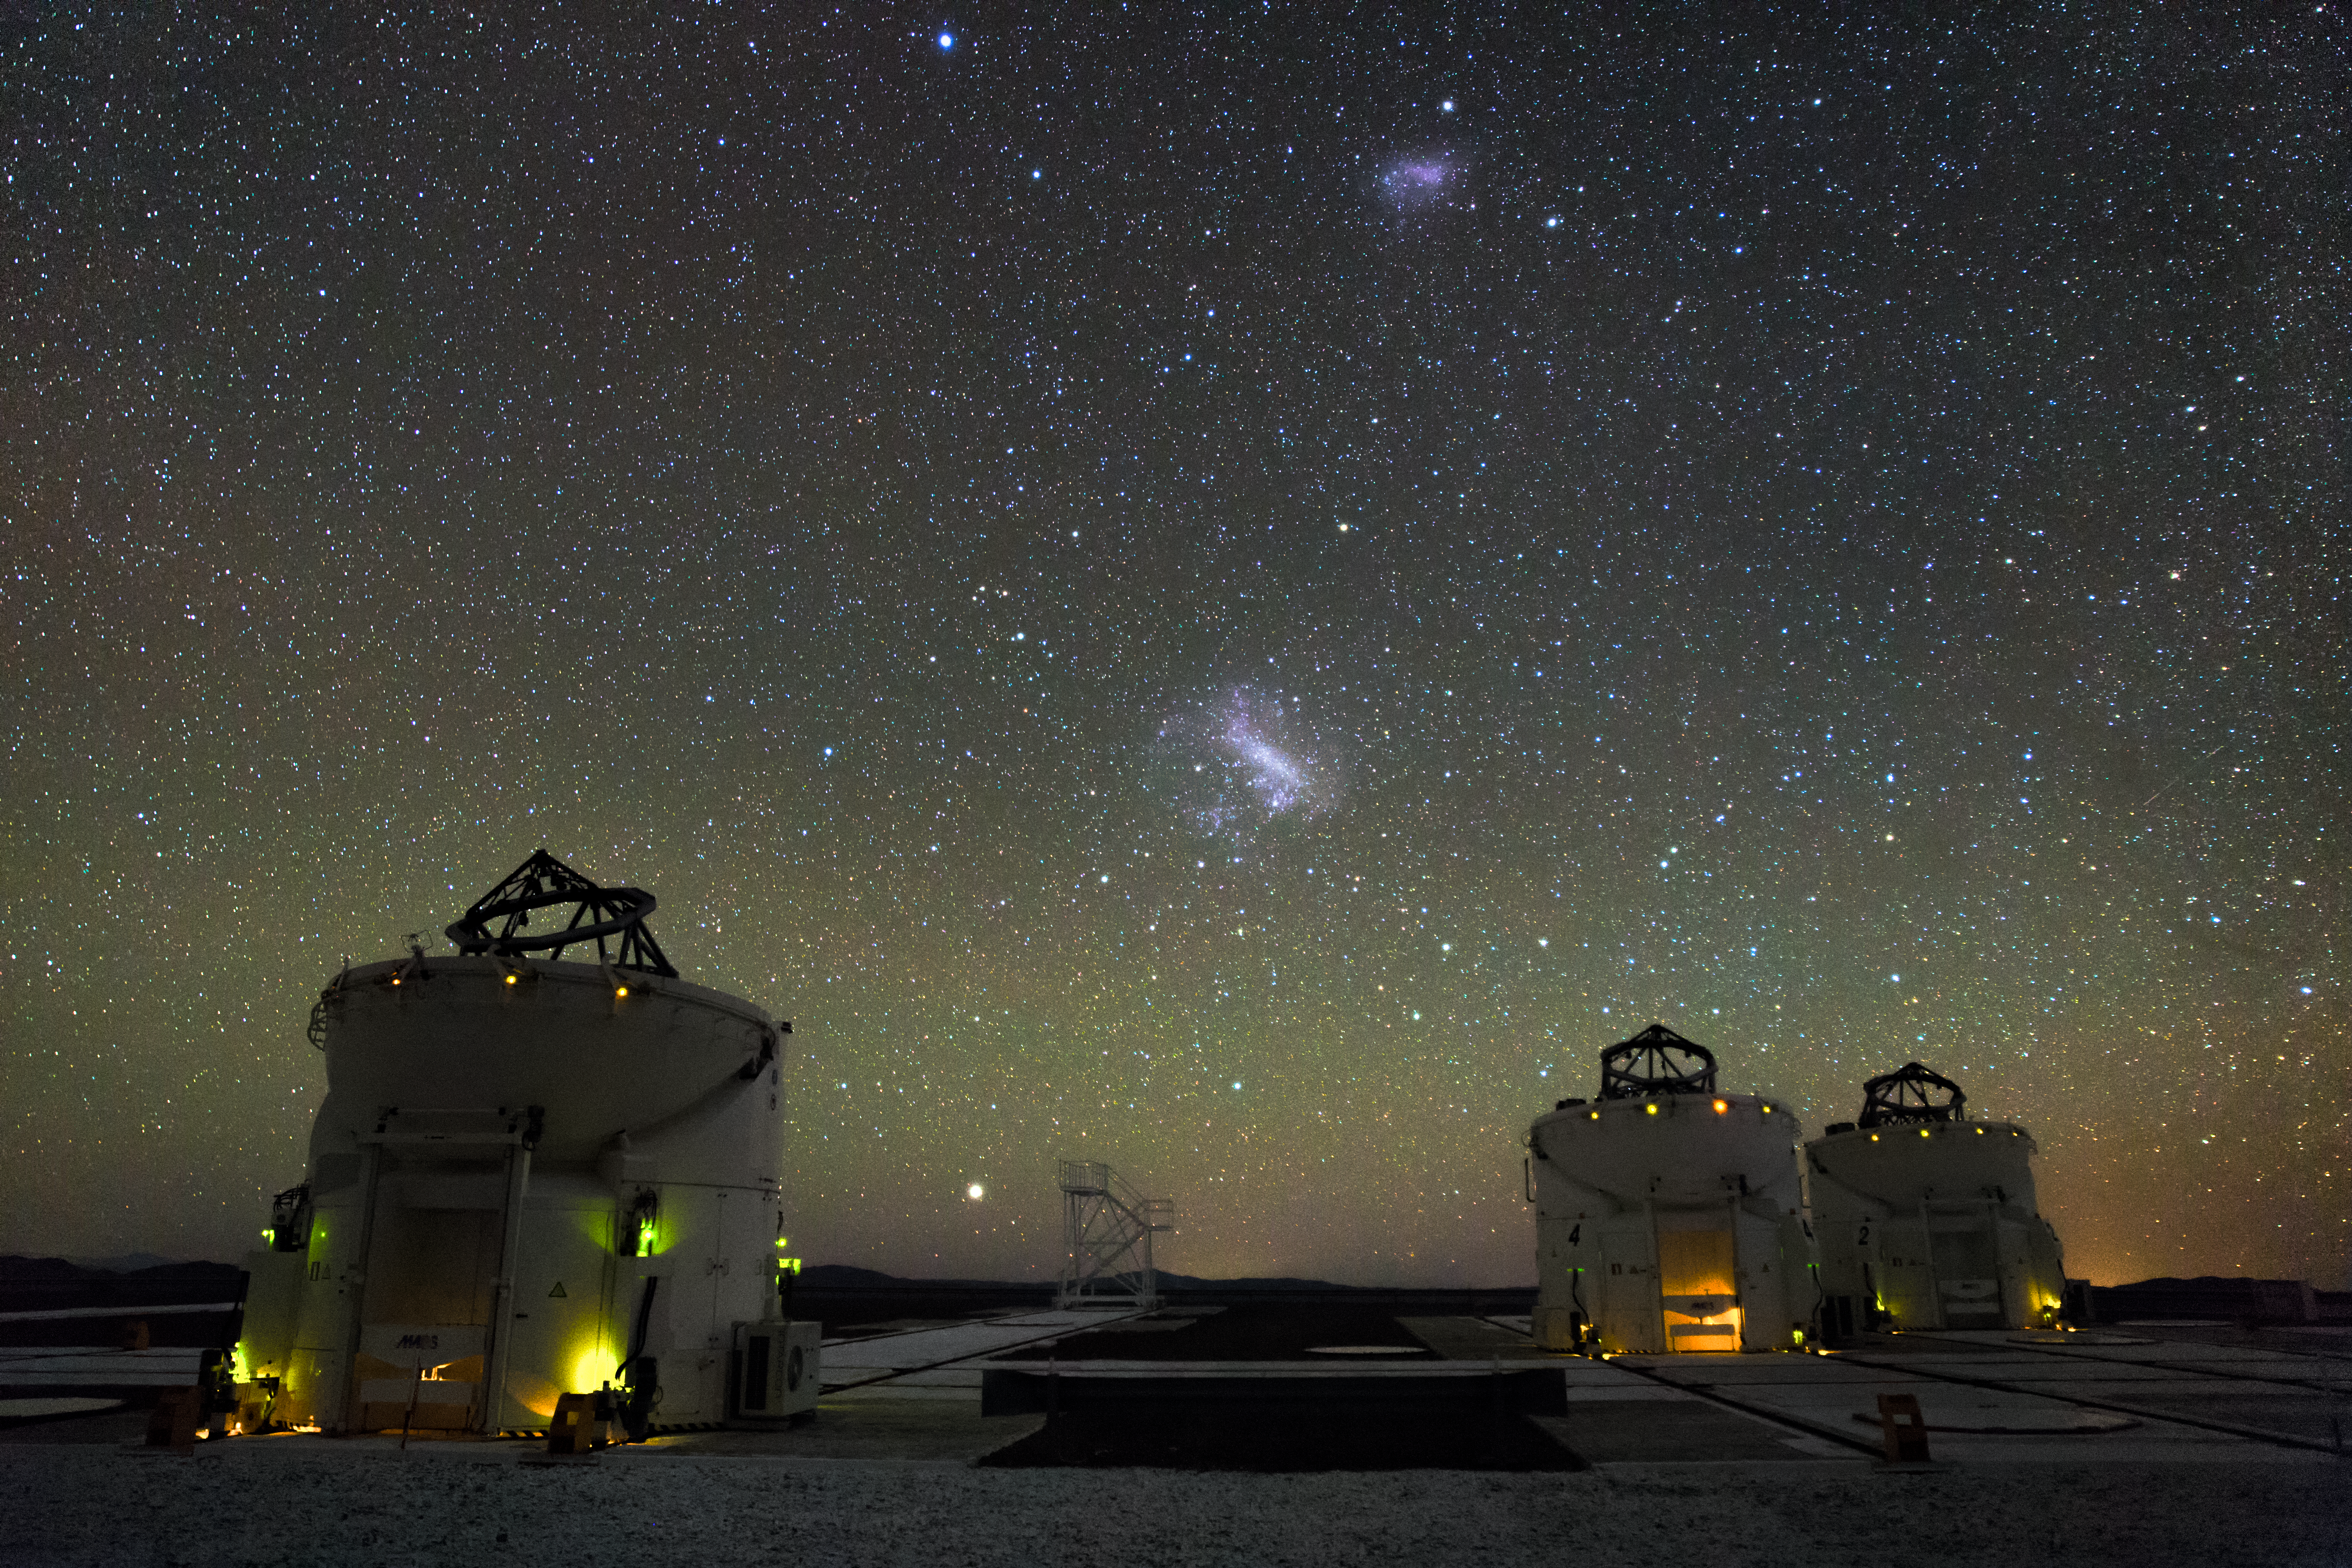

Galactic neighbours

In the foreground we can see the three of the four movable auxiliary 1.8 metre telescopes situated at the ESO-operated Very Large Telescope(VLT), operating with their domes open. The Large and Small Magellanic Cloud galaxies are visible as bright patches in the centre, neighbouring galaxies visible to the naked eye. The VLT is based at the Cerro Paranal site in the Atacama Desert of northern Chile.

Credit: M. Claro/ESO